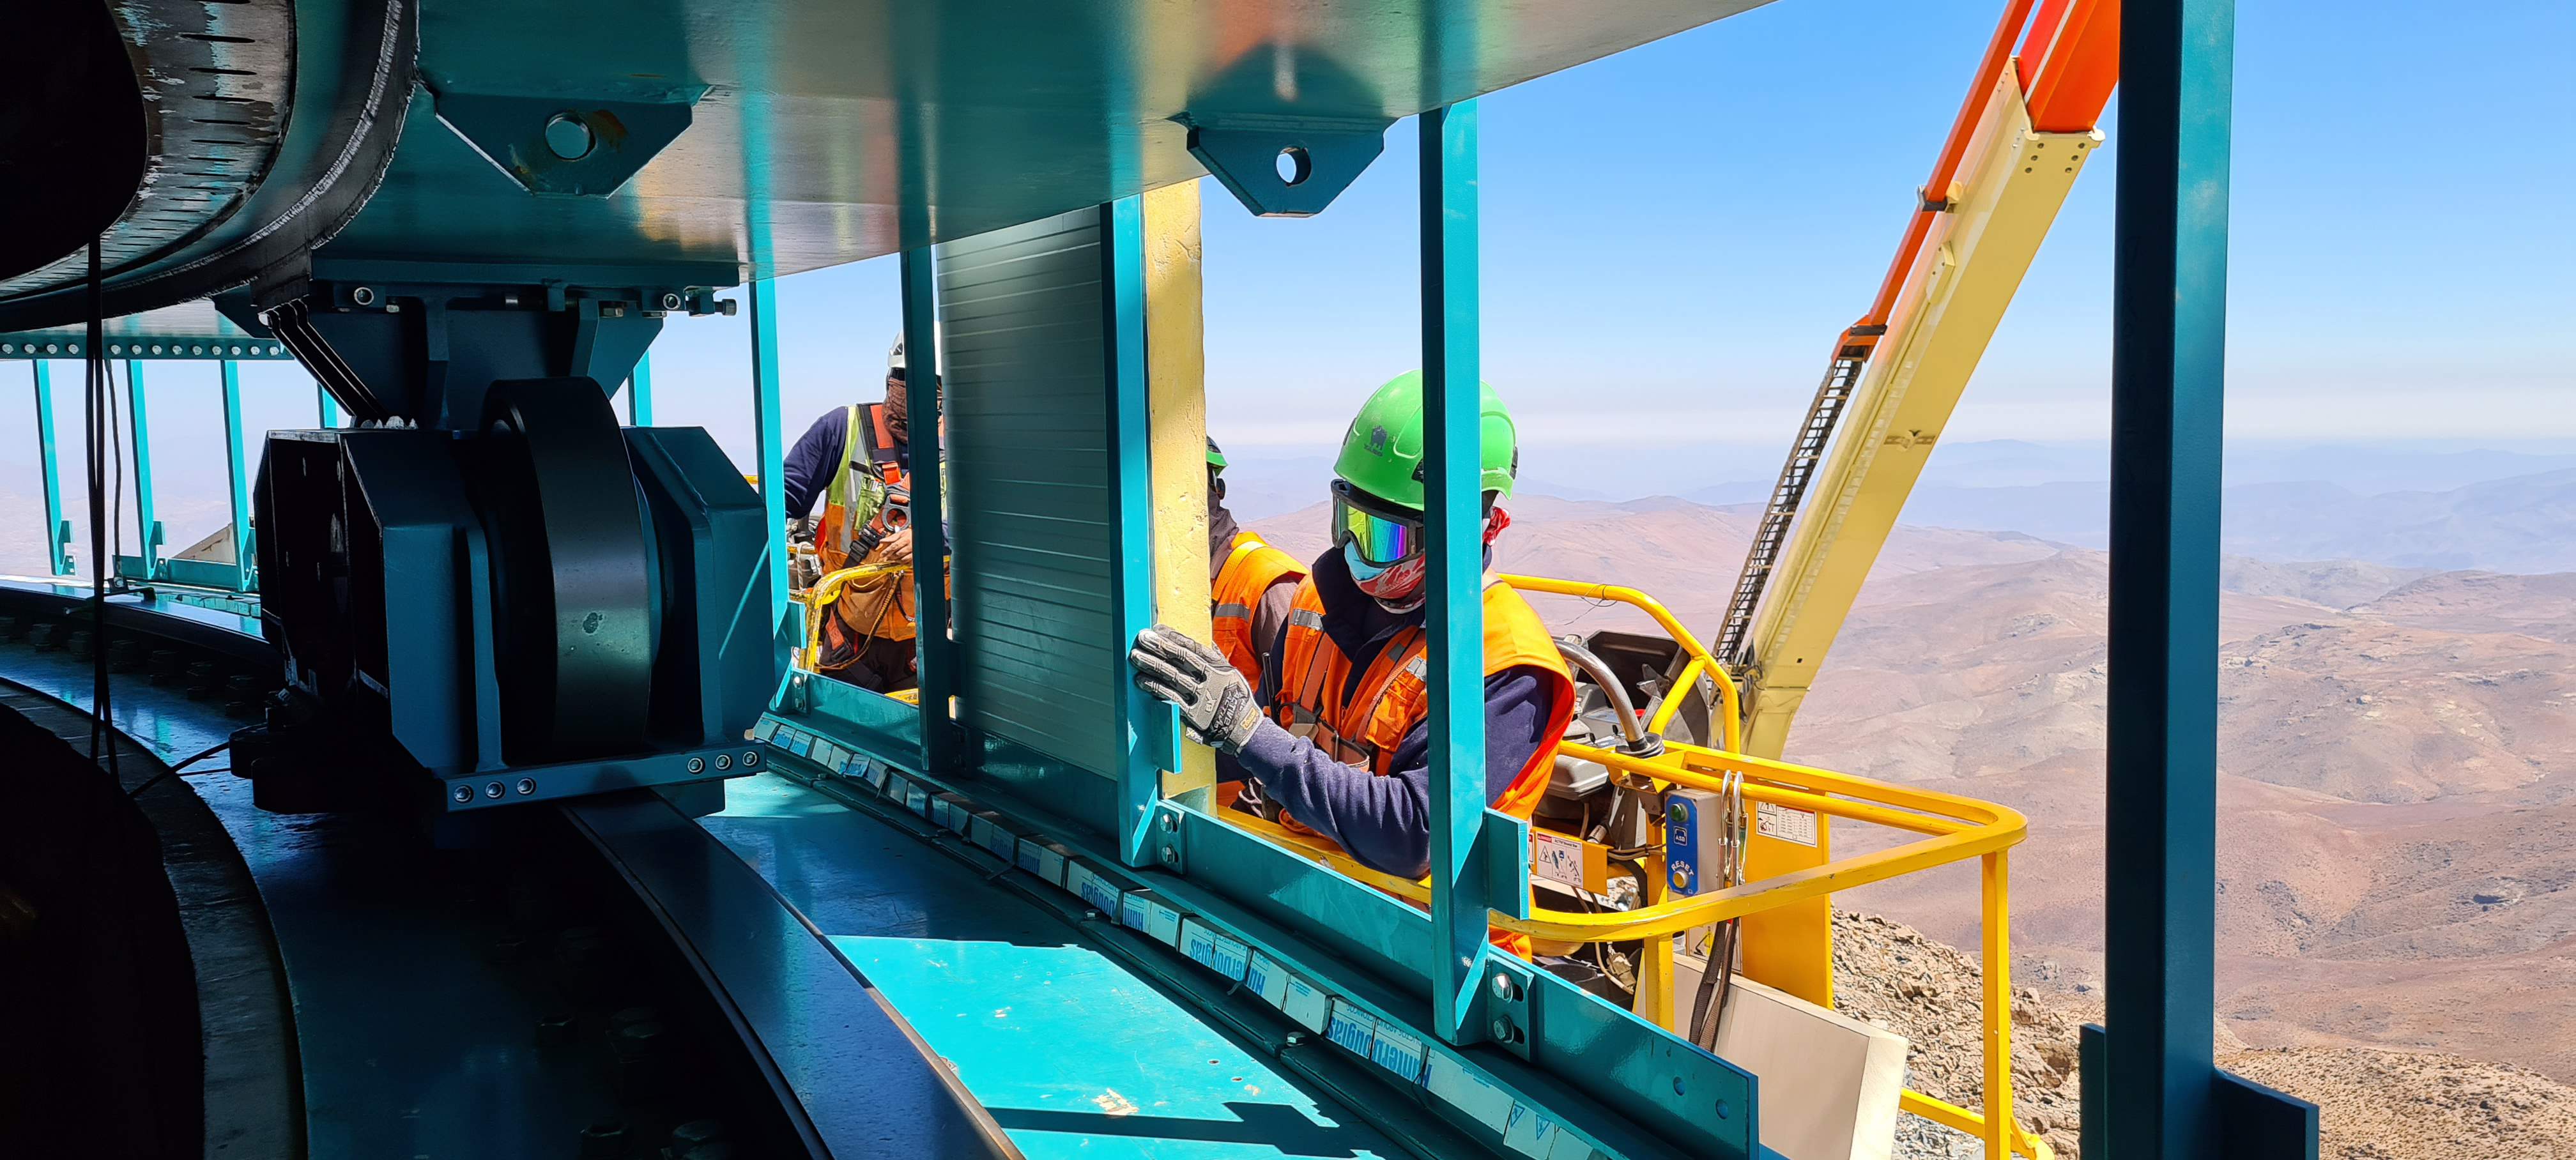

Construction on Rubin Observatory

Construction activity on Rubin Observatory on Cerro Pachón in Chile from March 2022.

Credit: RubinObs/NOIRLab/SLAC/NSF/DOE/AURA